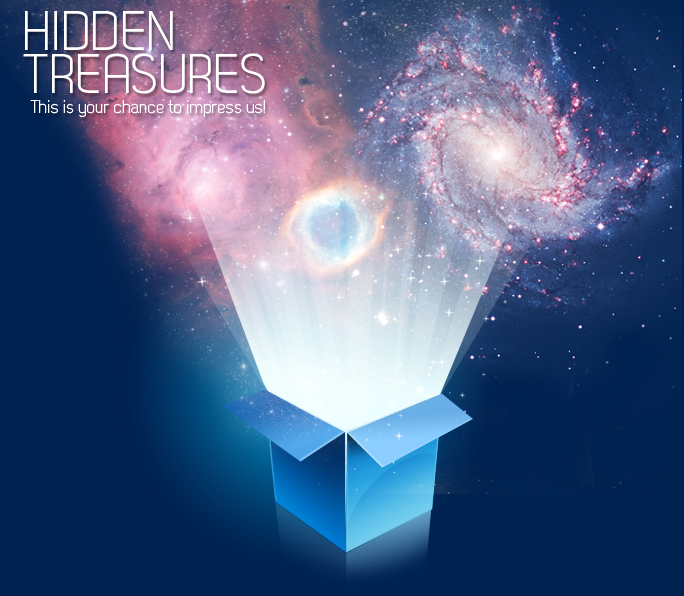

ESO’s Hidden Treasures — An astronomical images competition

Hidden Treasures is a challenging competition aimed at producing beautiful astronomical images from data obtained with the ESO telescopes. The first prize is a trip to ESO's VLT in Chile. The deadline for submitting entries is 30 November 2010.

Credit: ESO